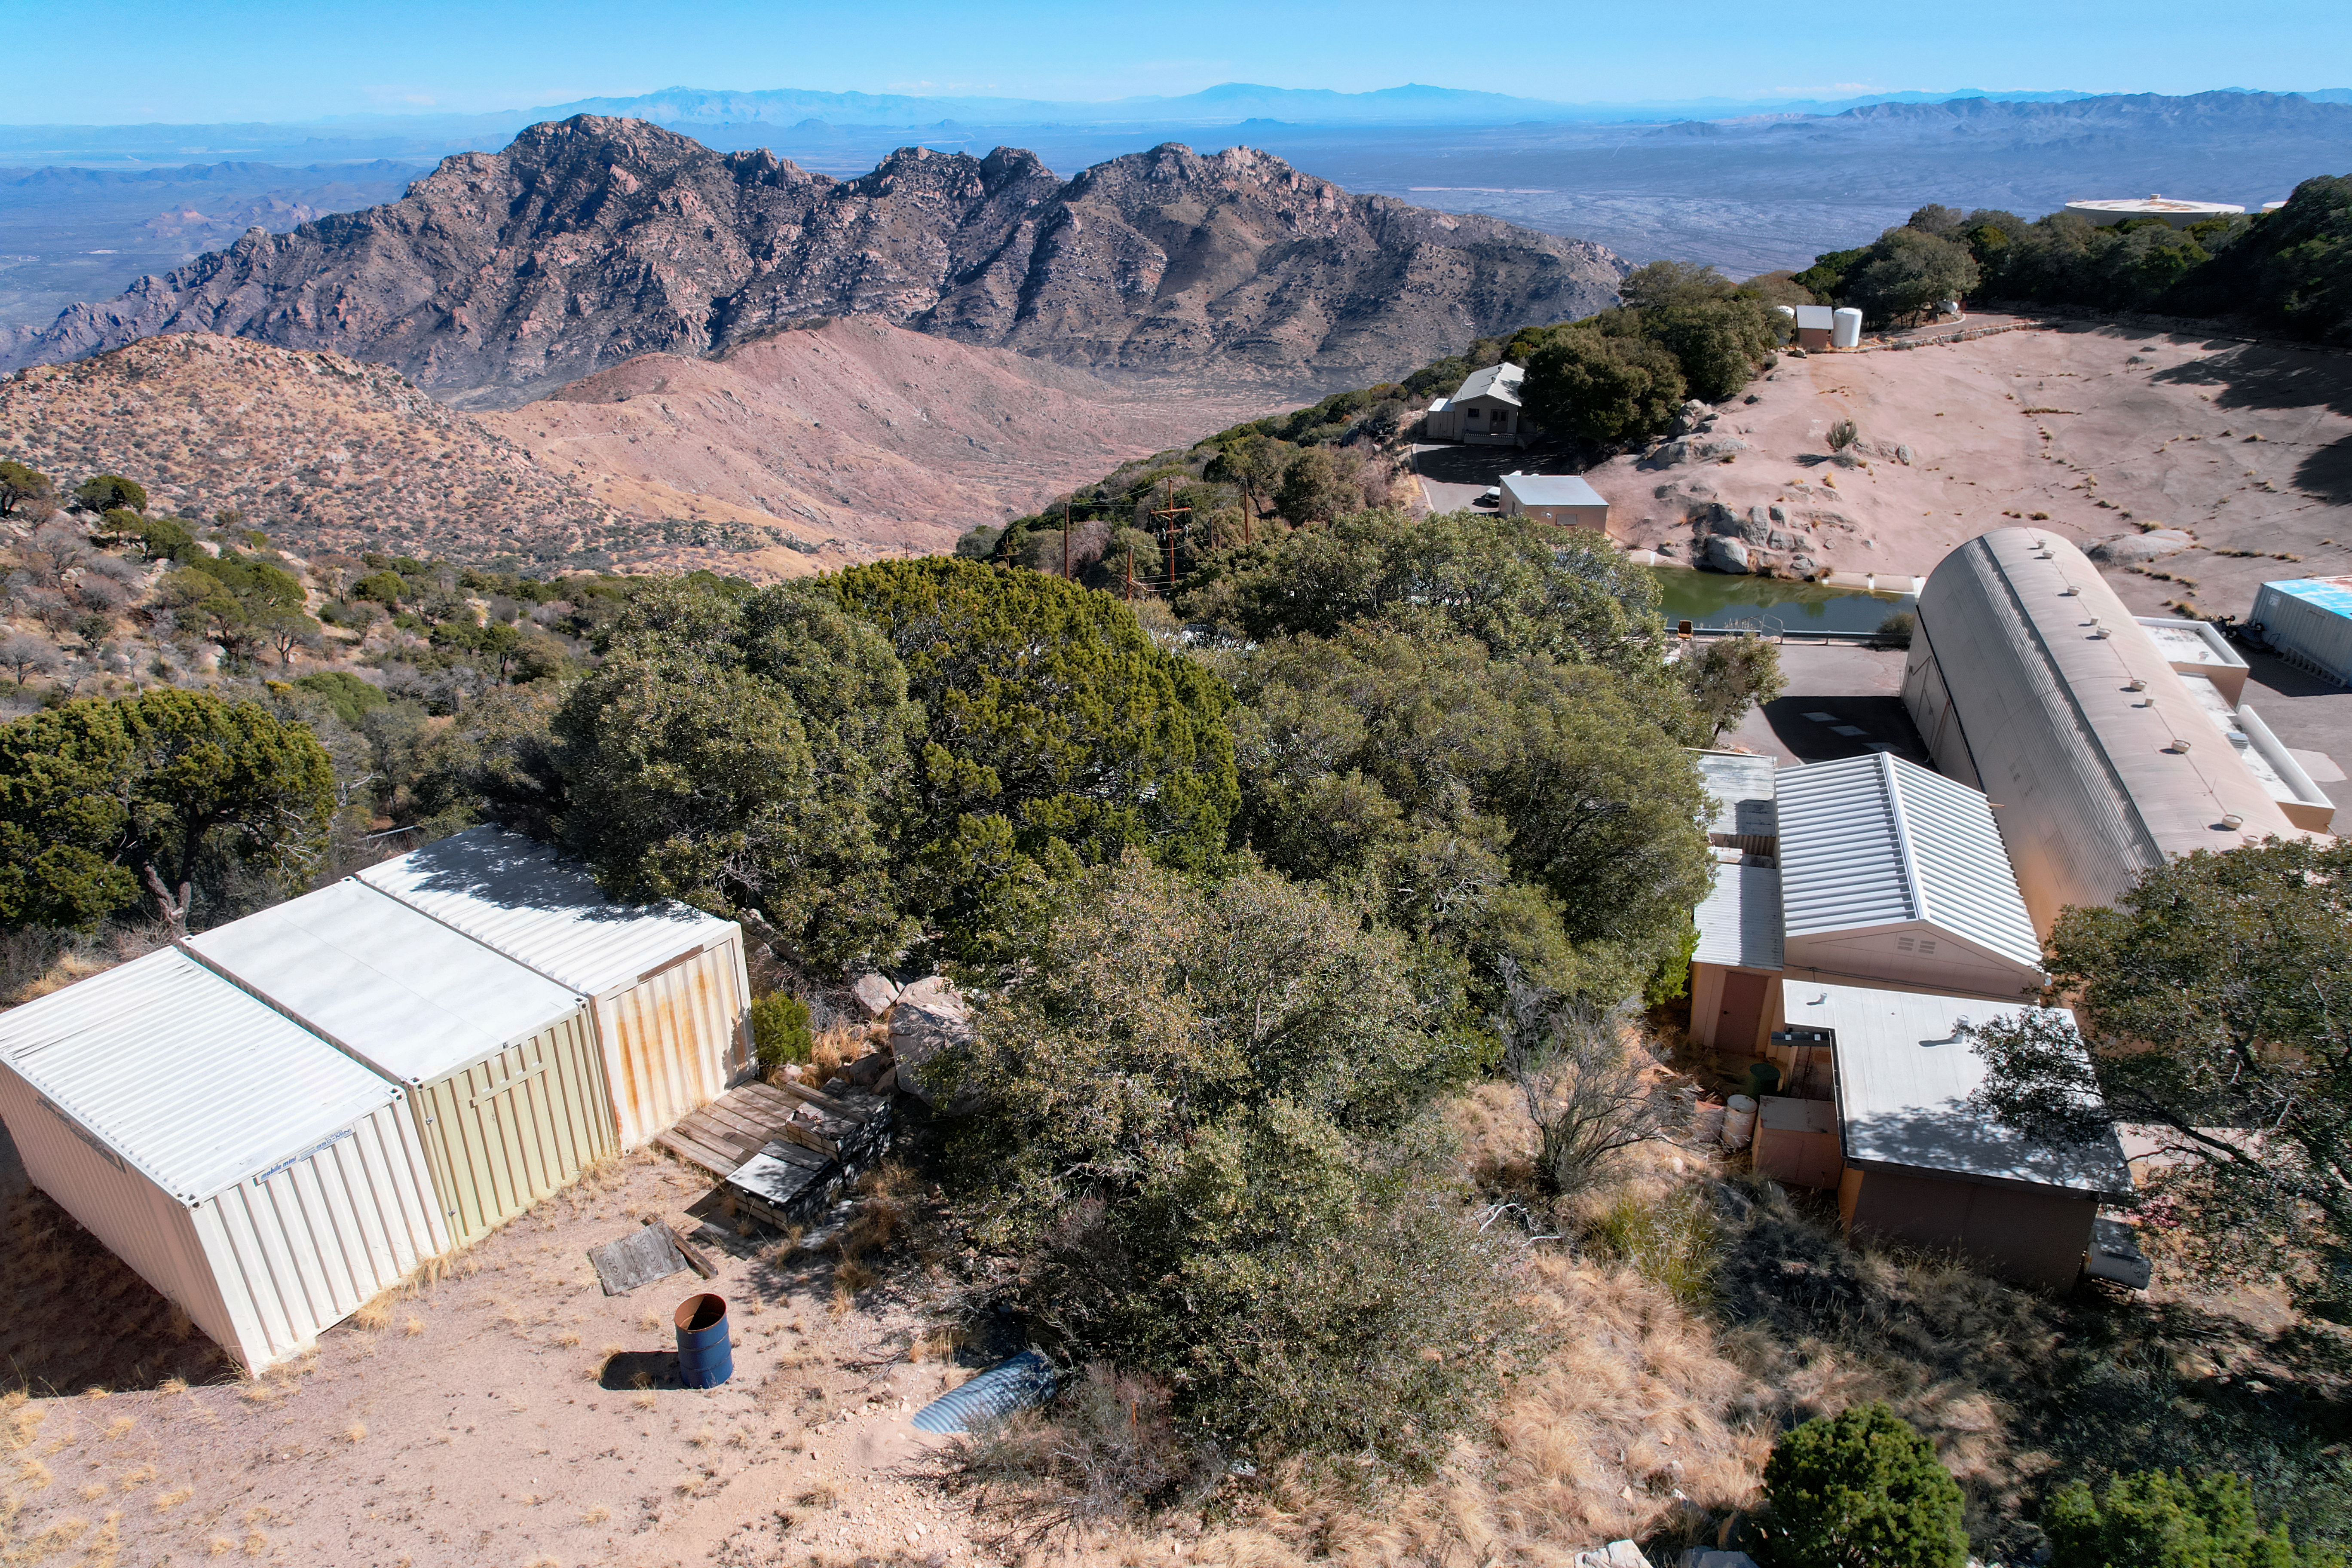

Kitt Peak National Observatory Facilities Building

The view from the roof of the Mountain Facilities Operations building at Kitt Peak National Observatory (KPNO), a Program of NSF NOIRLab.

Credit: KPNO/NOIRLab/NSF/AURA/P. Marenfeld